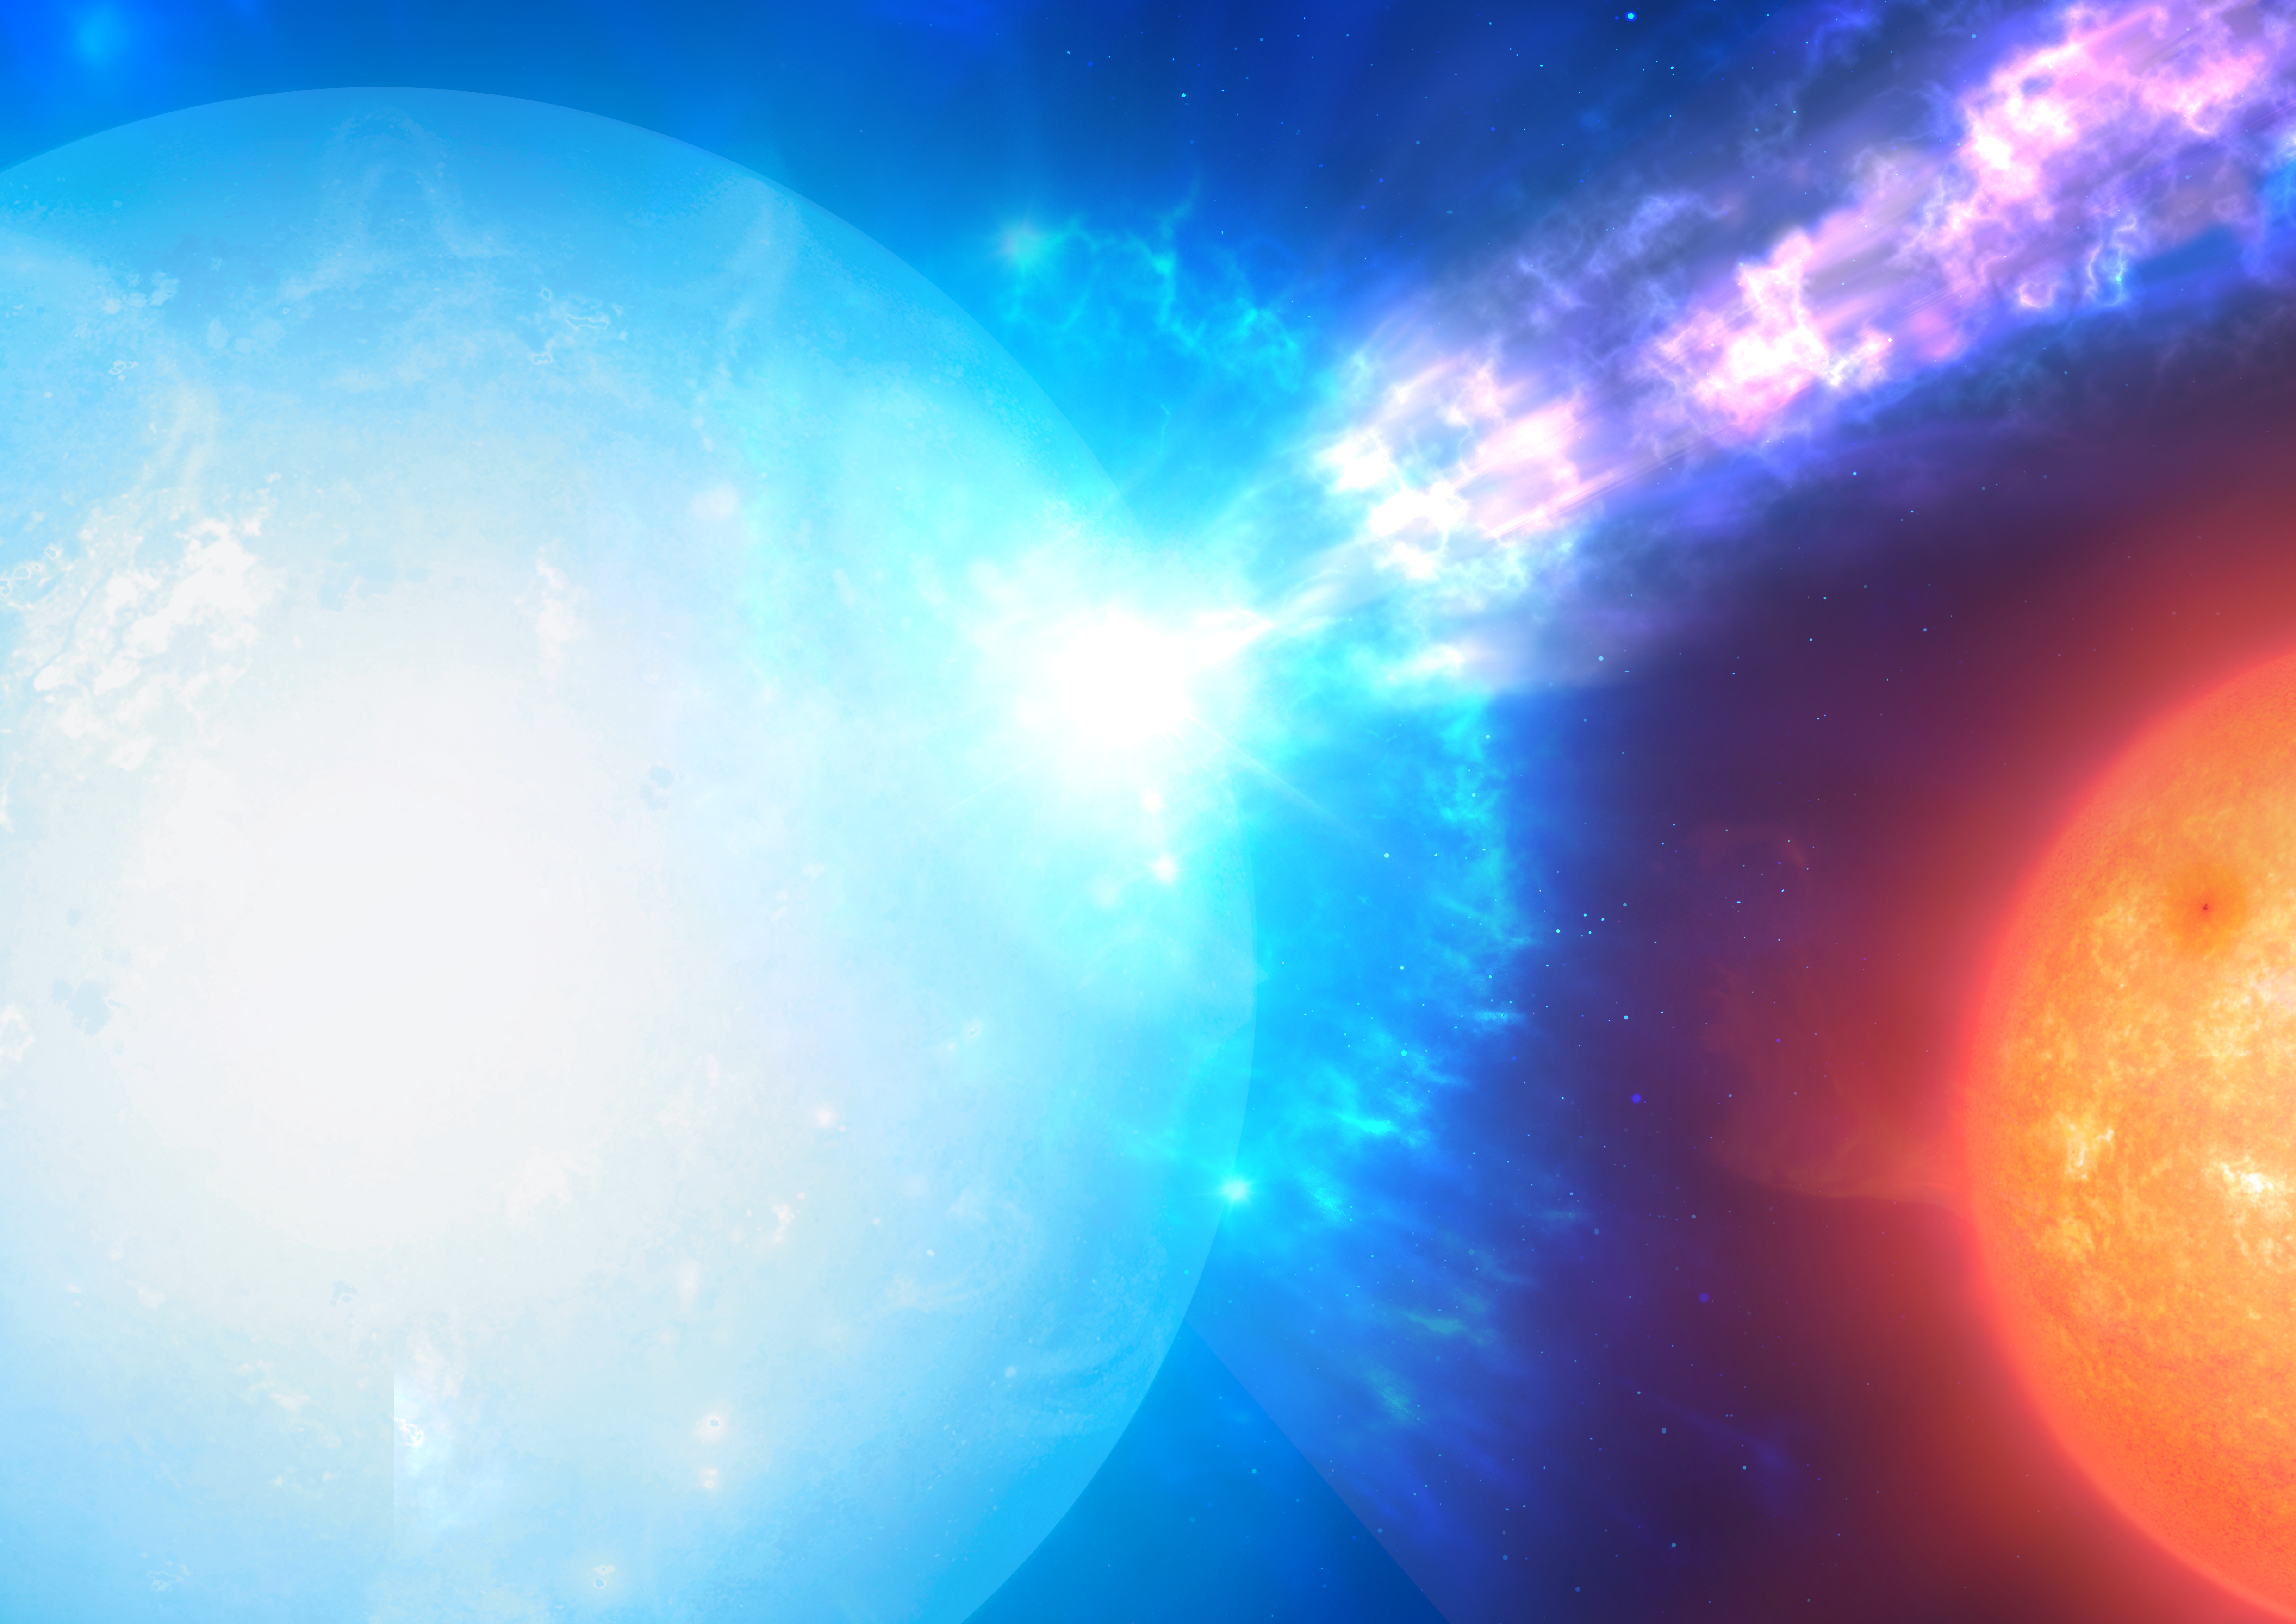

Artist’s impression of a micronova (close up)

This artist’s impression shows a two-star system, with a white dwarf (in the foreground) and a companion star (in the background), where micronovae may occur. The white dwarf steals materials from its companion, which is funneled towards its poles. As the material falls on the hot surface of the white dwarf, it triggers a micronova explosion, contained at one of the star’s poles.

Credit: Mark Garlick (http://www.markgarlick.com/)